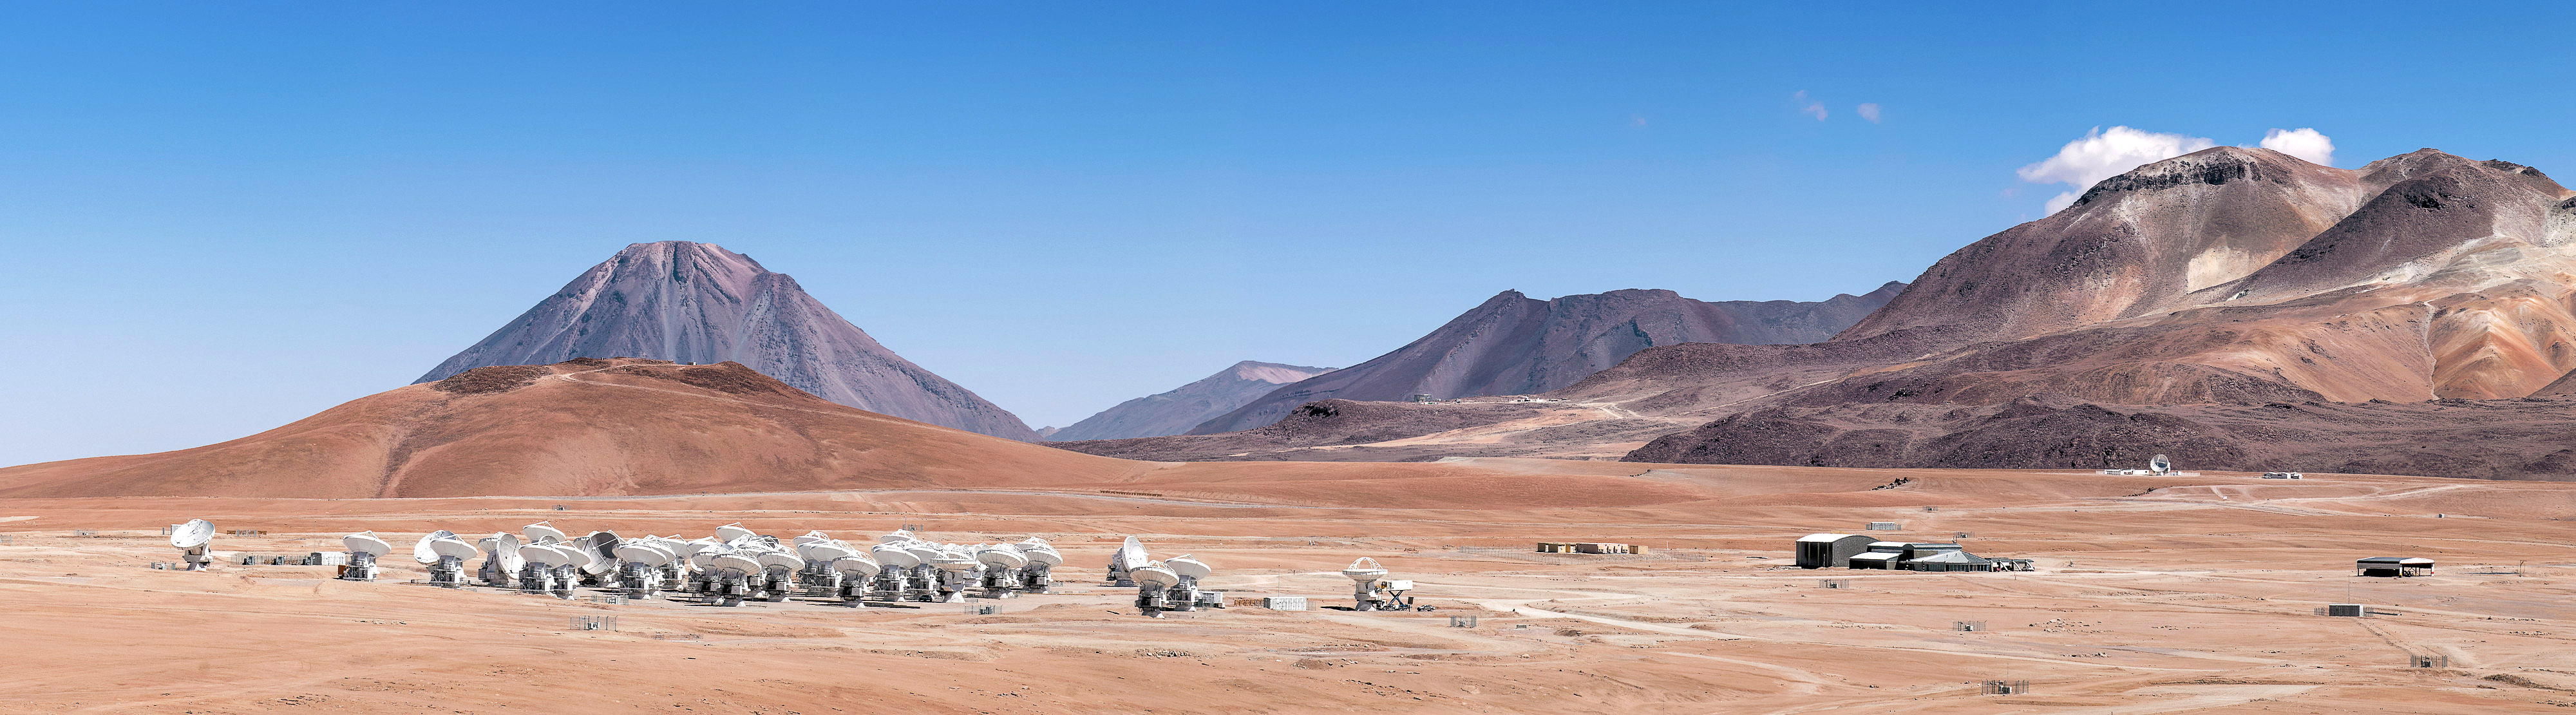

ALMA's 66 antennas

ALMA's 66 antennas in a clear compact configuration. Nearby, to the right is the Technical Building where the Correlator is located, a supercomputer with 130 million processors, which synchronizes the signals from the antennas. In the background stand out the Licancabur volcano and, on the far right, the Chajnantor hill.

Credit: Sergio Otárola - ALMA (ESO / NAOJ / NRAO)